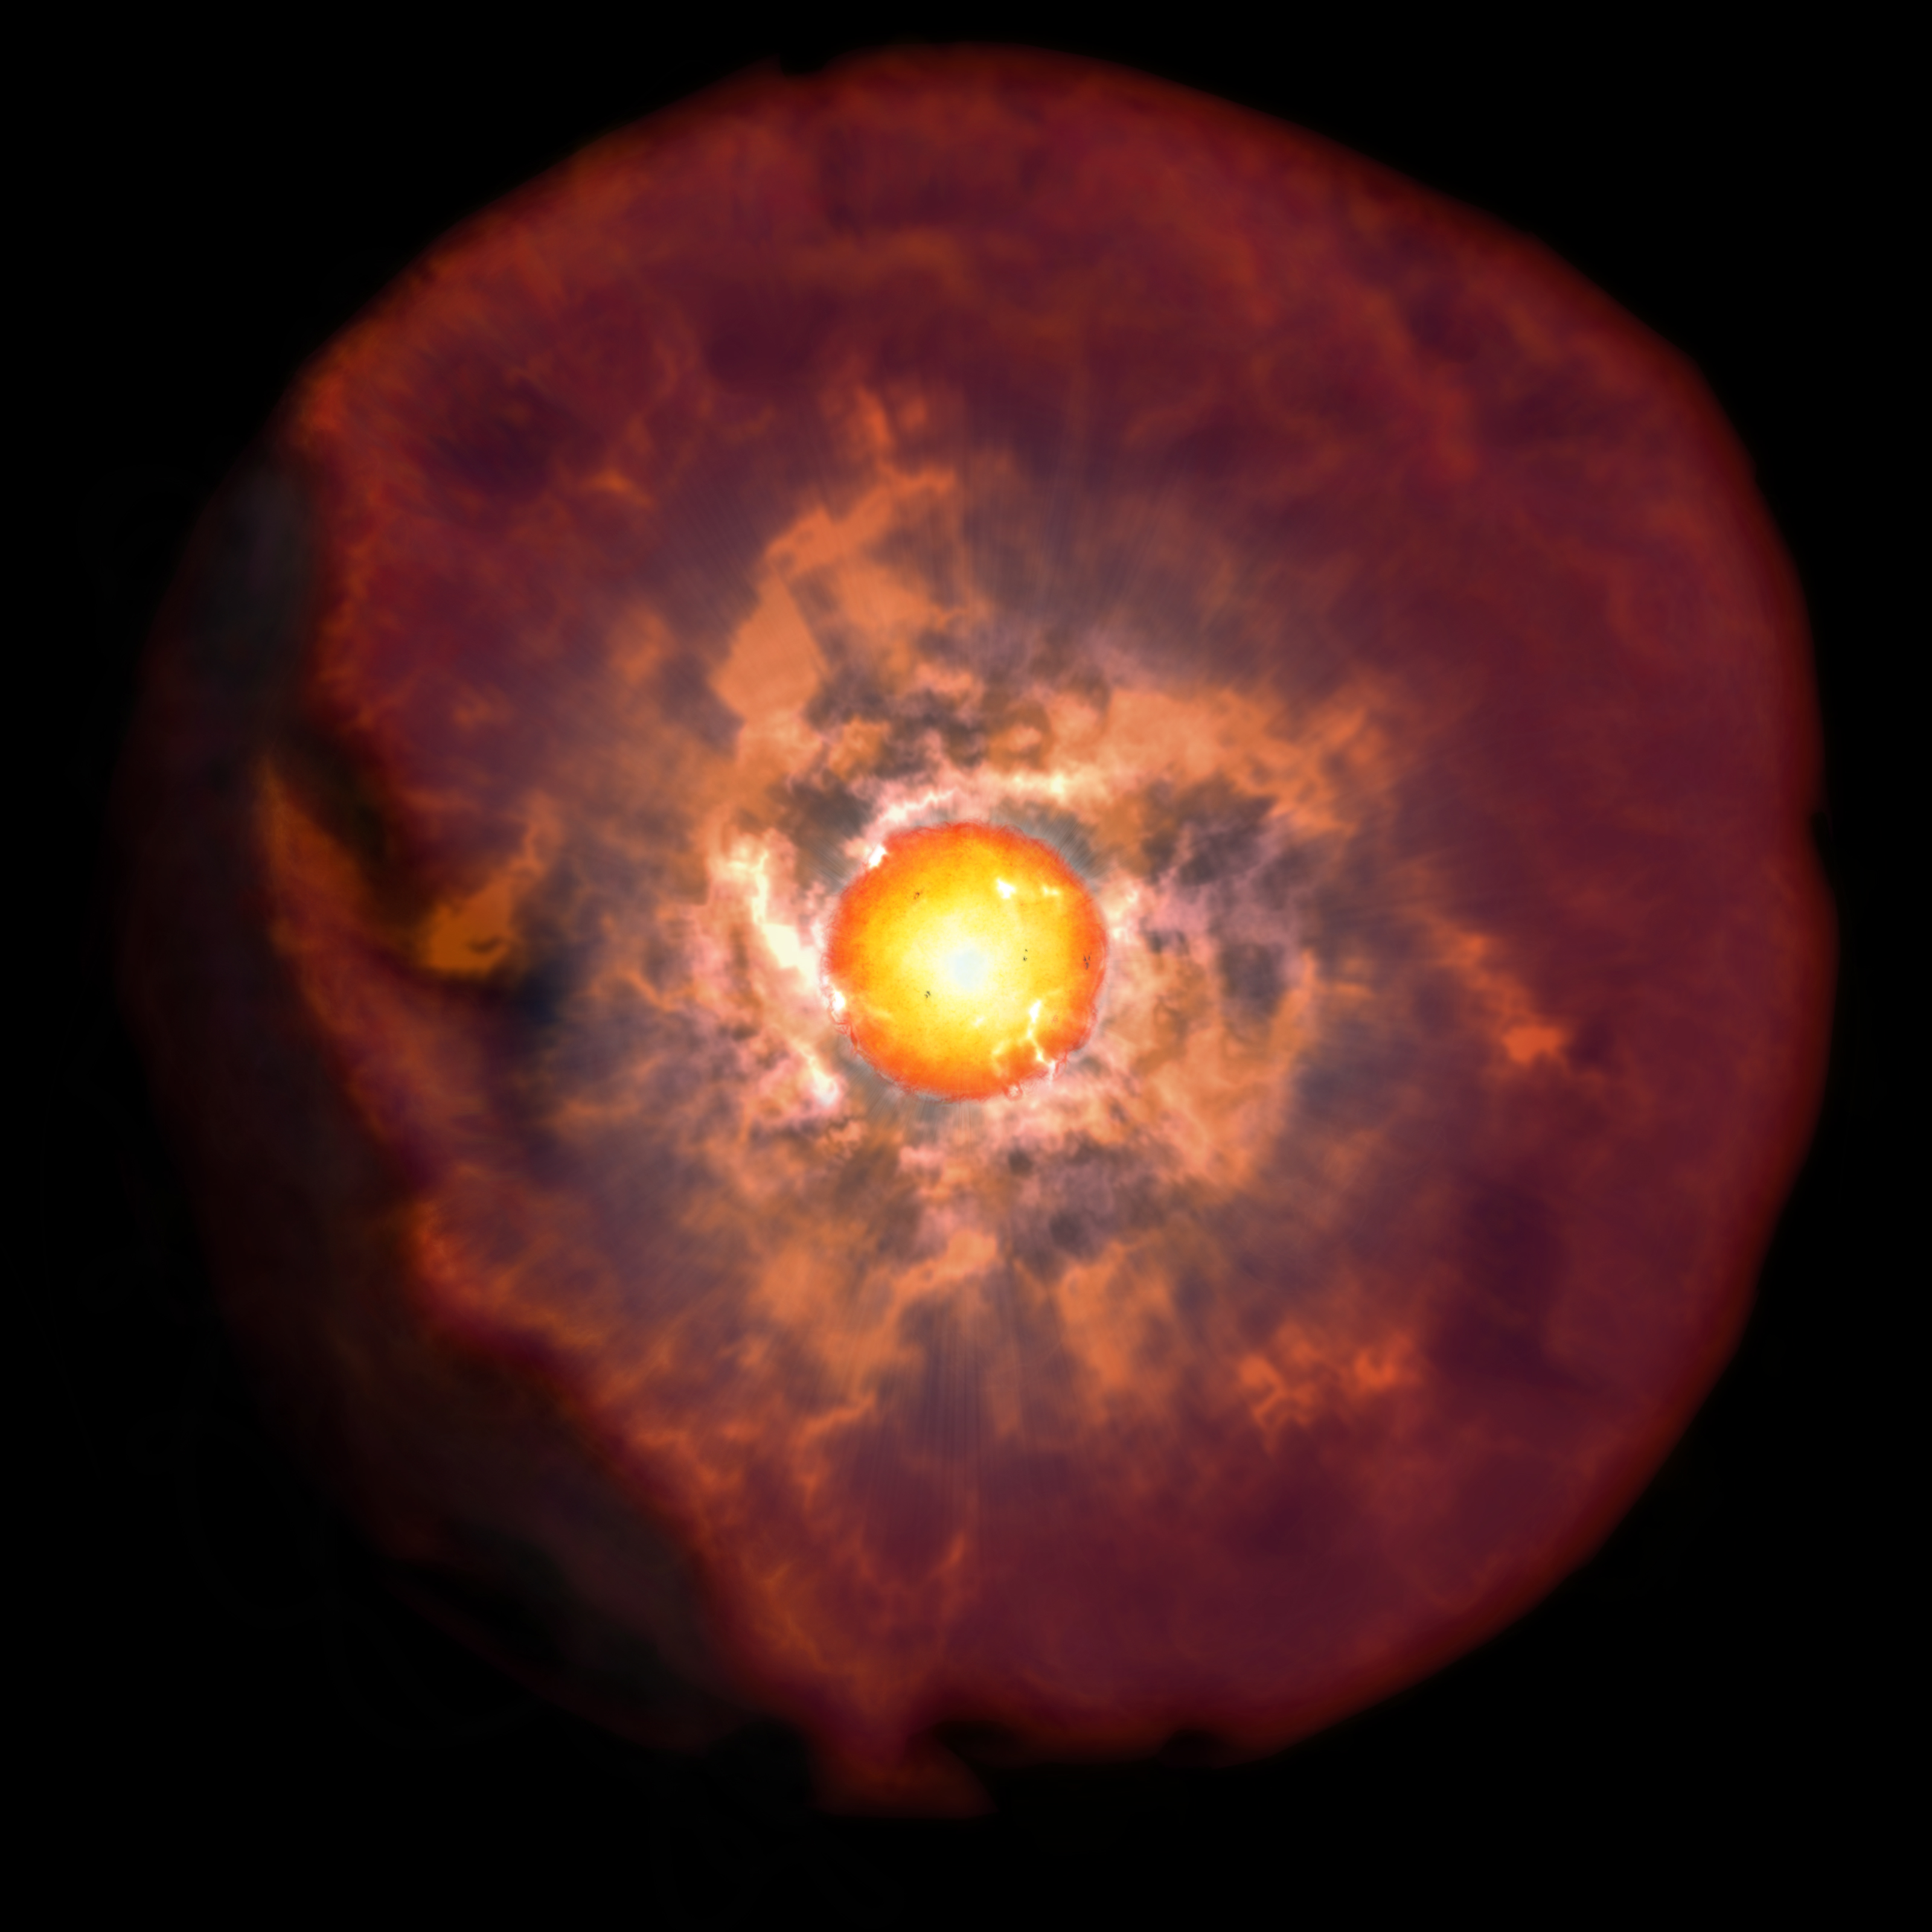

Red supergiant star surrounded by a veil of circumstellar material before explosion as suggested by early time observations of type II supernova

Credit: NAOJ